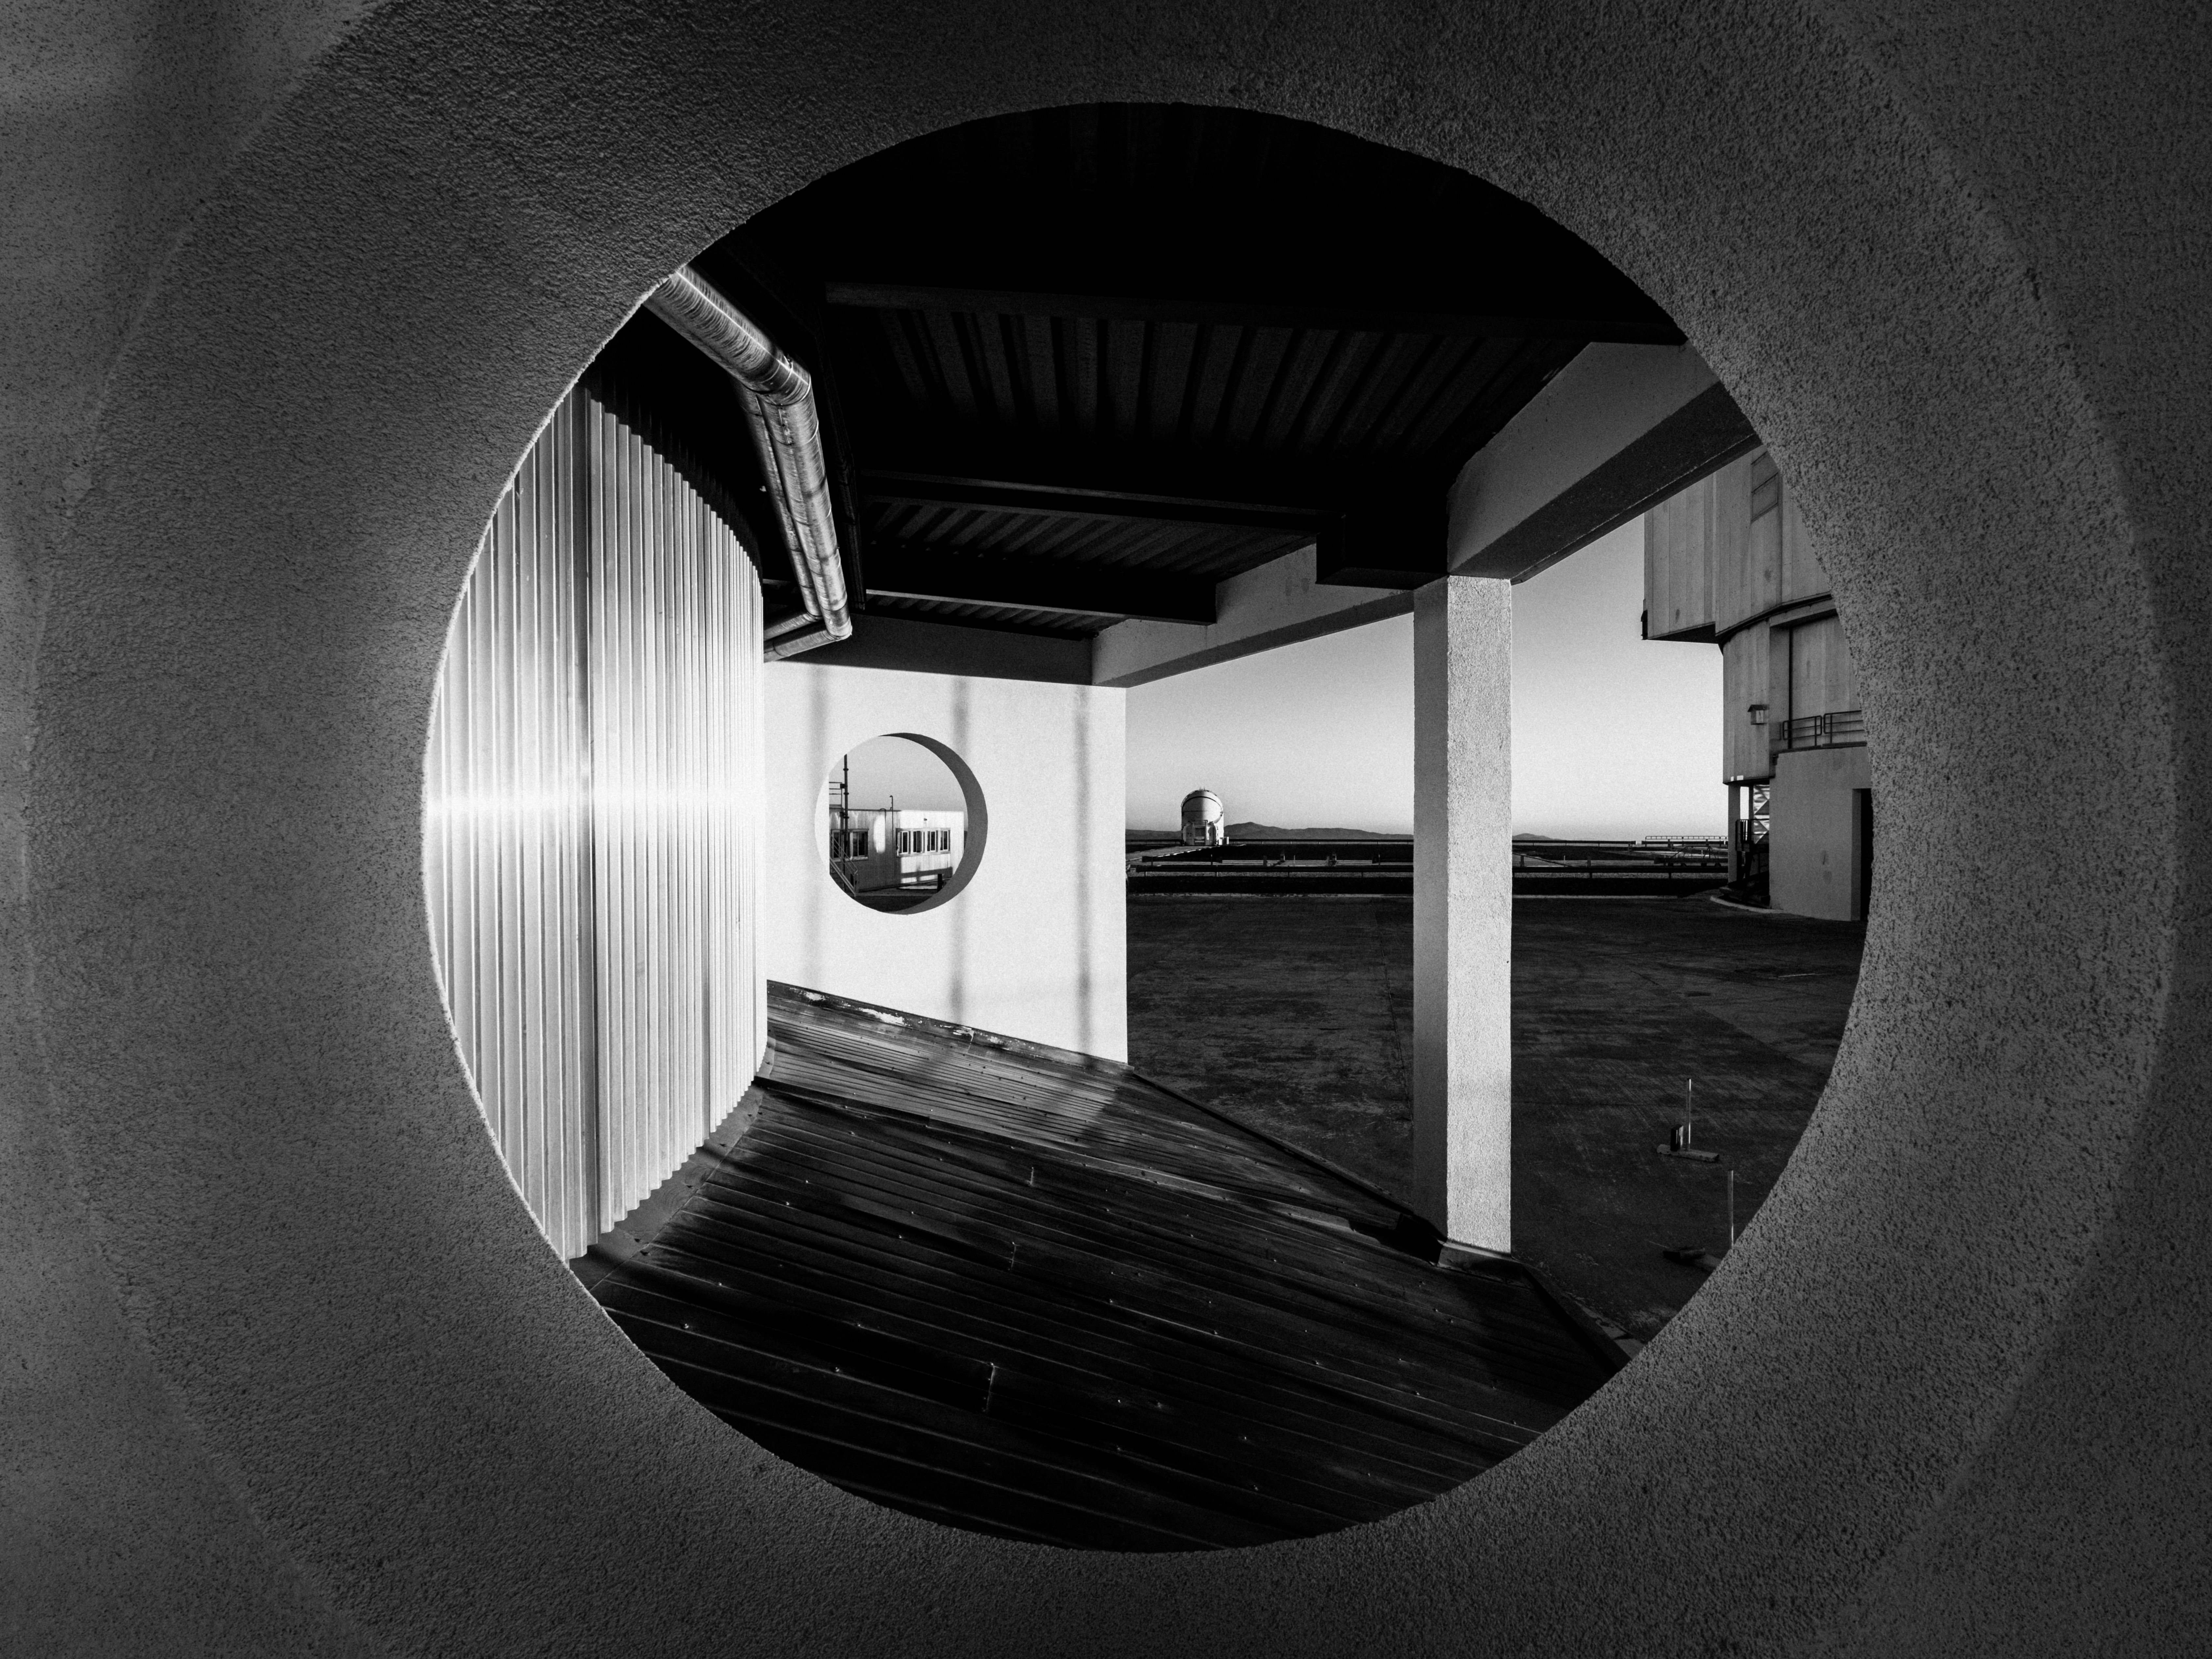

A concrete aperture

A circular hole creates a perfect frame for today's Picture of the Week, taken during sunset at ESO's Paranal Observatory in Chile. The opening — which resembles the aperture of a camera, or the pupil of an eye — abstracts the site into shapes. "I can't help noticing that spheres and circles are everywhere in astronomical architecture," reflects the photographer, ESO astronomer Luca Sbordone. The two visible round cutouts, and spherical dome in the distance, resonate with the planets, moons, and stars we find when we look deep into the cosmos.

The circles are found around the bases of the enclosures for each of the four Unit Telescopes (UTs) that make up ESO's Very Large Telescope (VLT). The cutouts are part of structural supports for the observing floor of the 8.2 metre telescopes. While the openings helped to create this stunning composition, they also serve a practical purpose. They reduce the amount of concrete required in constructing supports, as well as providing better airflow and thermal inertia around the telescopes — minimising any adverse effects that could distort observations.

This image was taken below the UT3 telescope and, to the right, the edge of the UT2 telescope is visible. In the distance is an Auxiliary Telescope (AT), one of four moveable telescopes that feeds light into the VLT Interferometer. Half illuminated by the setting Sun, the AT's round enclosure looks like a quarter Moon.

Credit: ESO/L. Sbordone